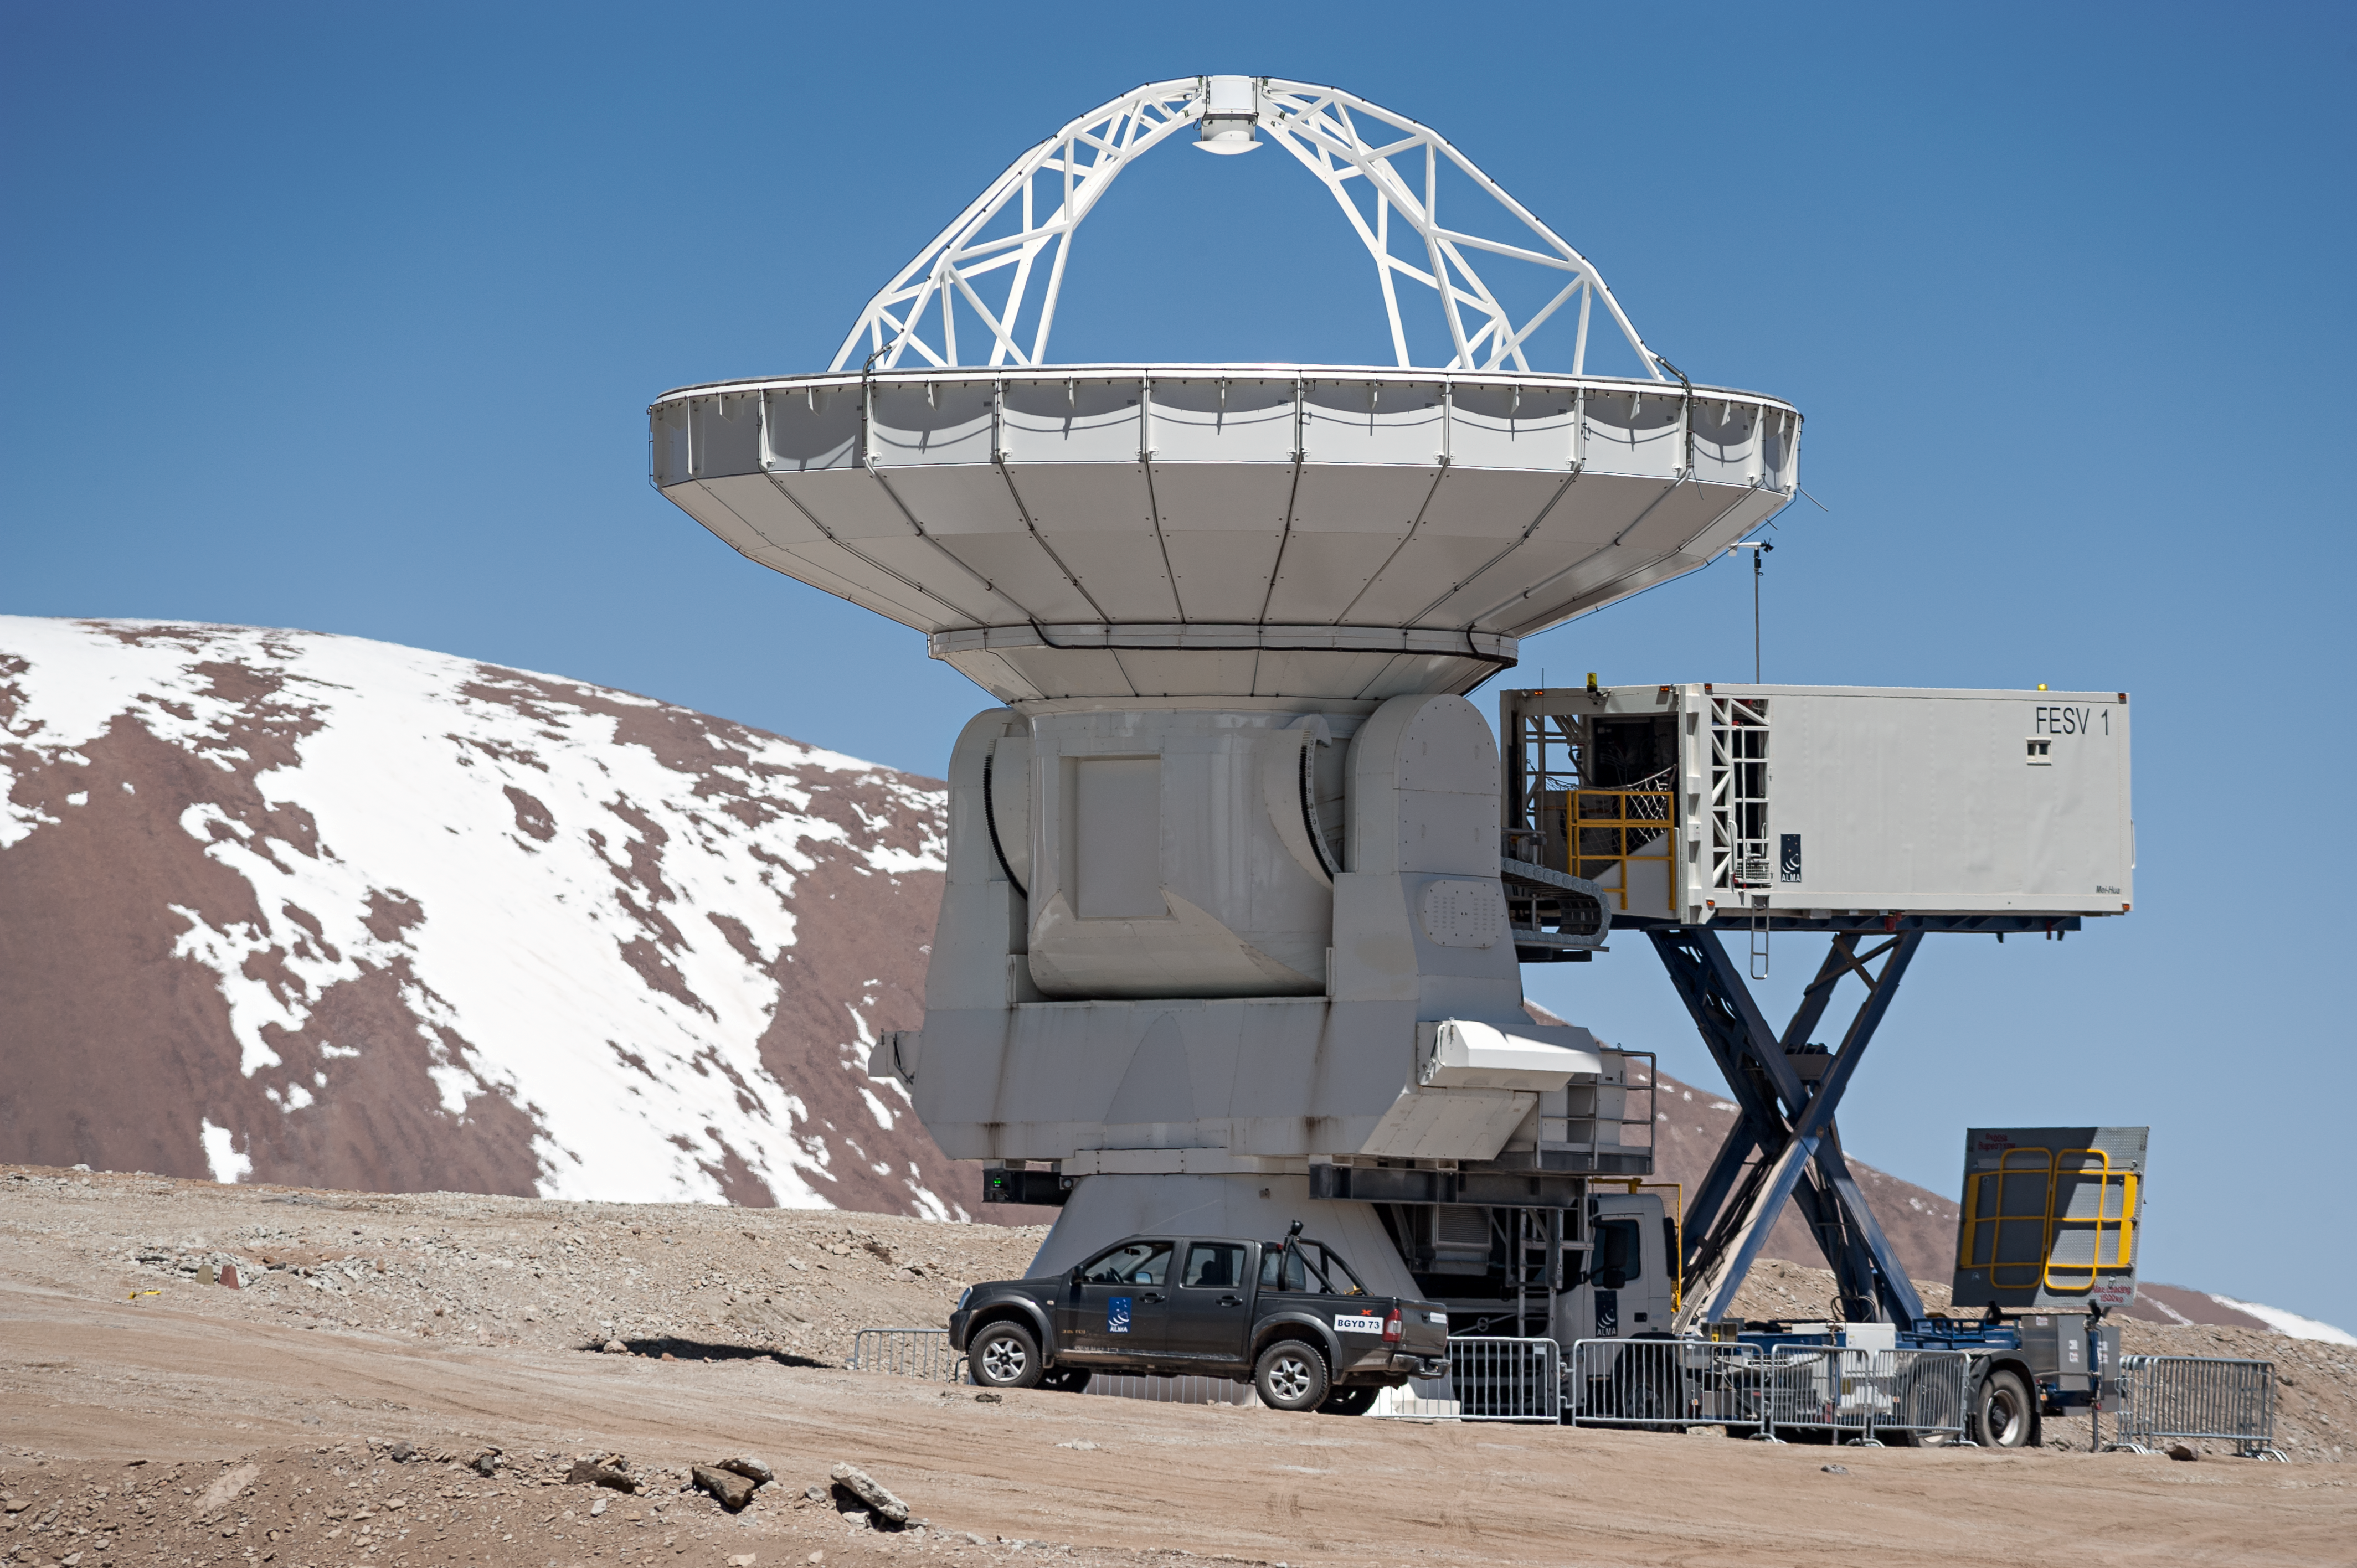

ALMA antenna maintenance

Engineers tend to one of the North American-made 12-metre antennas that comprise the Atacama Large Millimeter/submillimeter Array (ALMA). Located 5000 metres up on Chajnantor Plateau in northern Chile, the oxygen deprived atmosphere of the Array Operations Site (AOS) makes any maintenance hard work.

Credit: ESO/M. Alexander